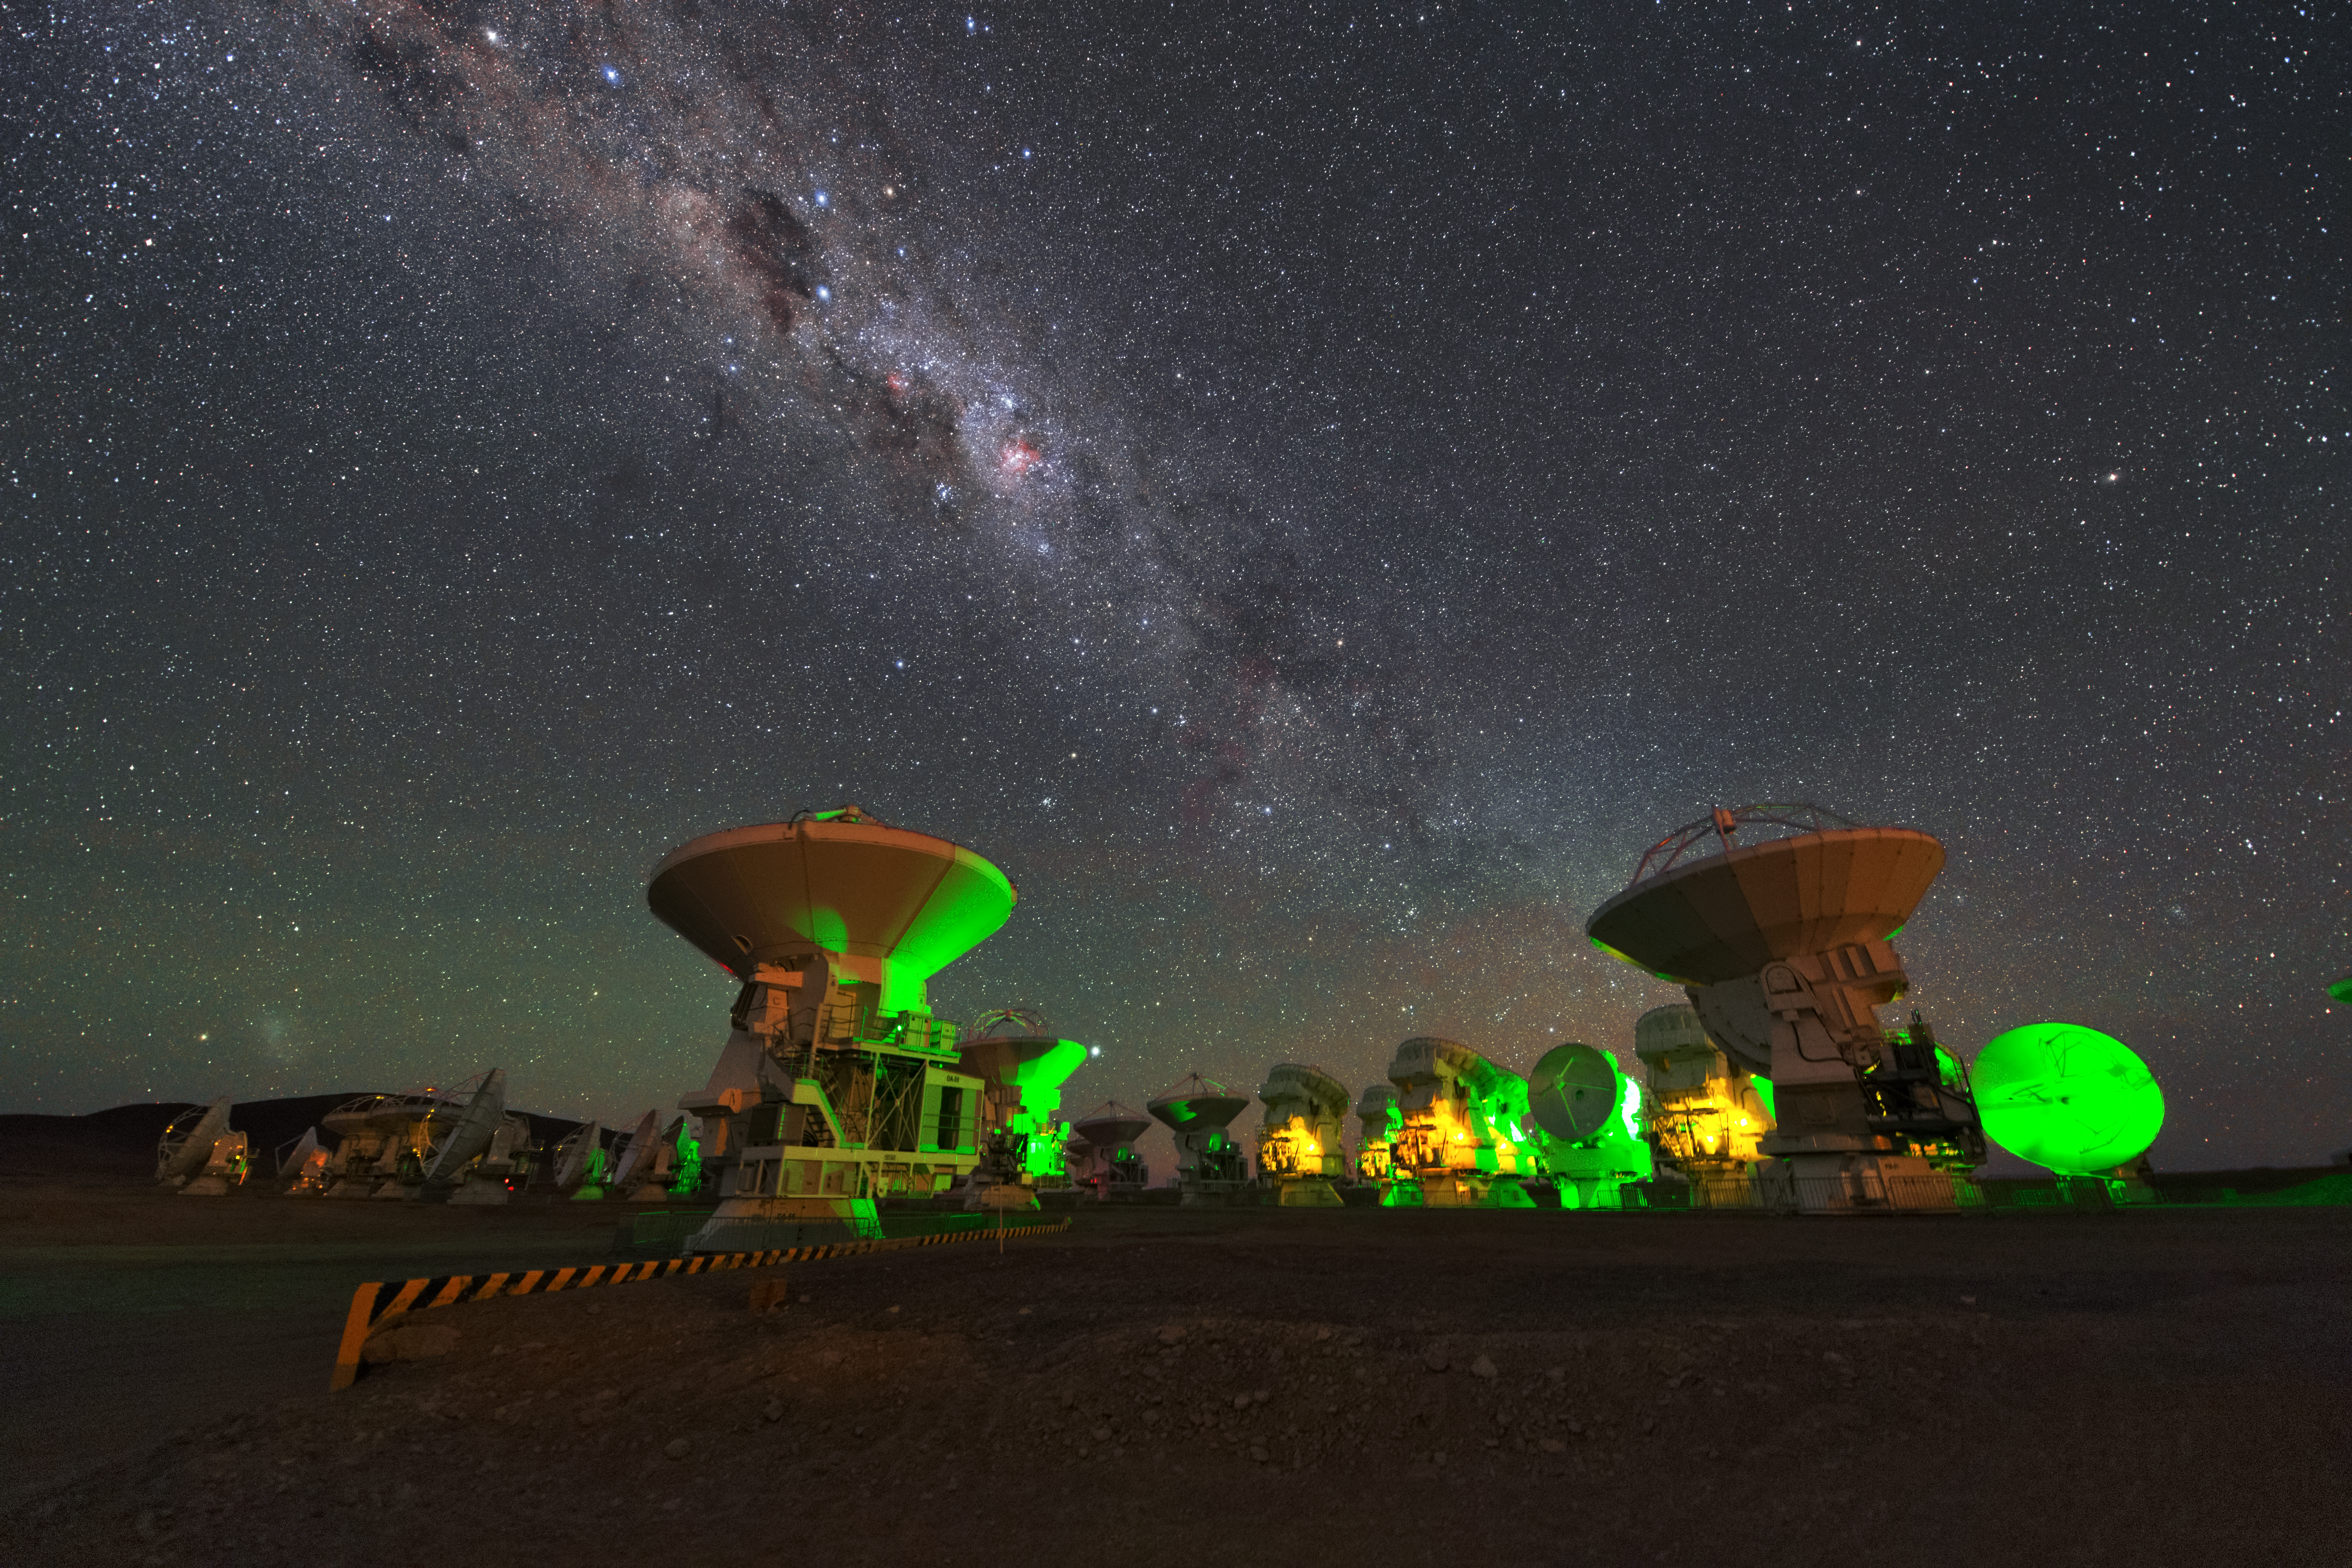

ALMA antennas

A whole group of ALMA antennas was collected on this UHD image, while they are observing the night sky.

Credit: ESO/Y. Beletsky